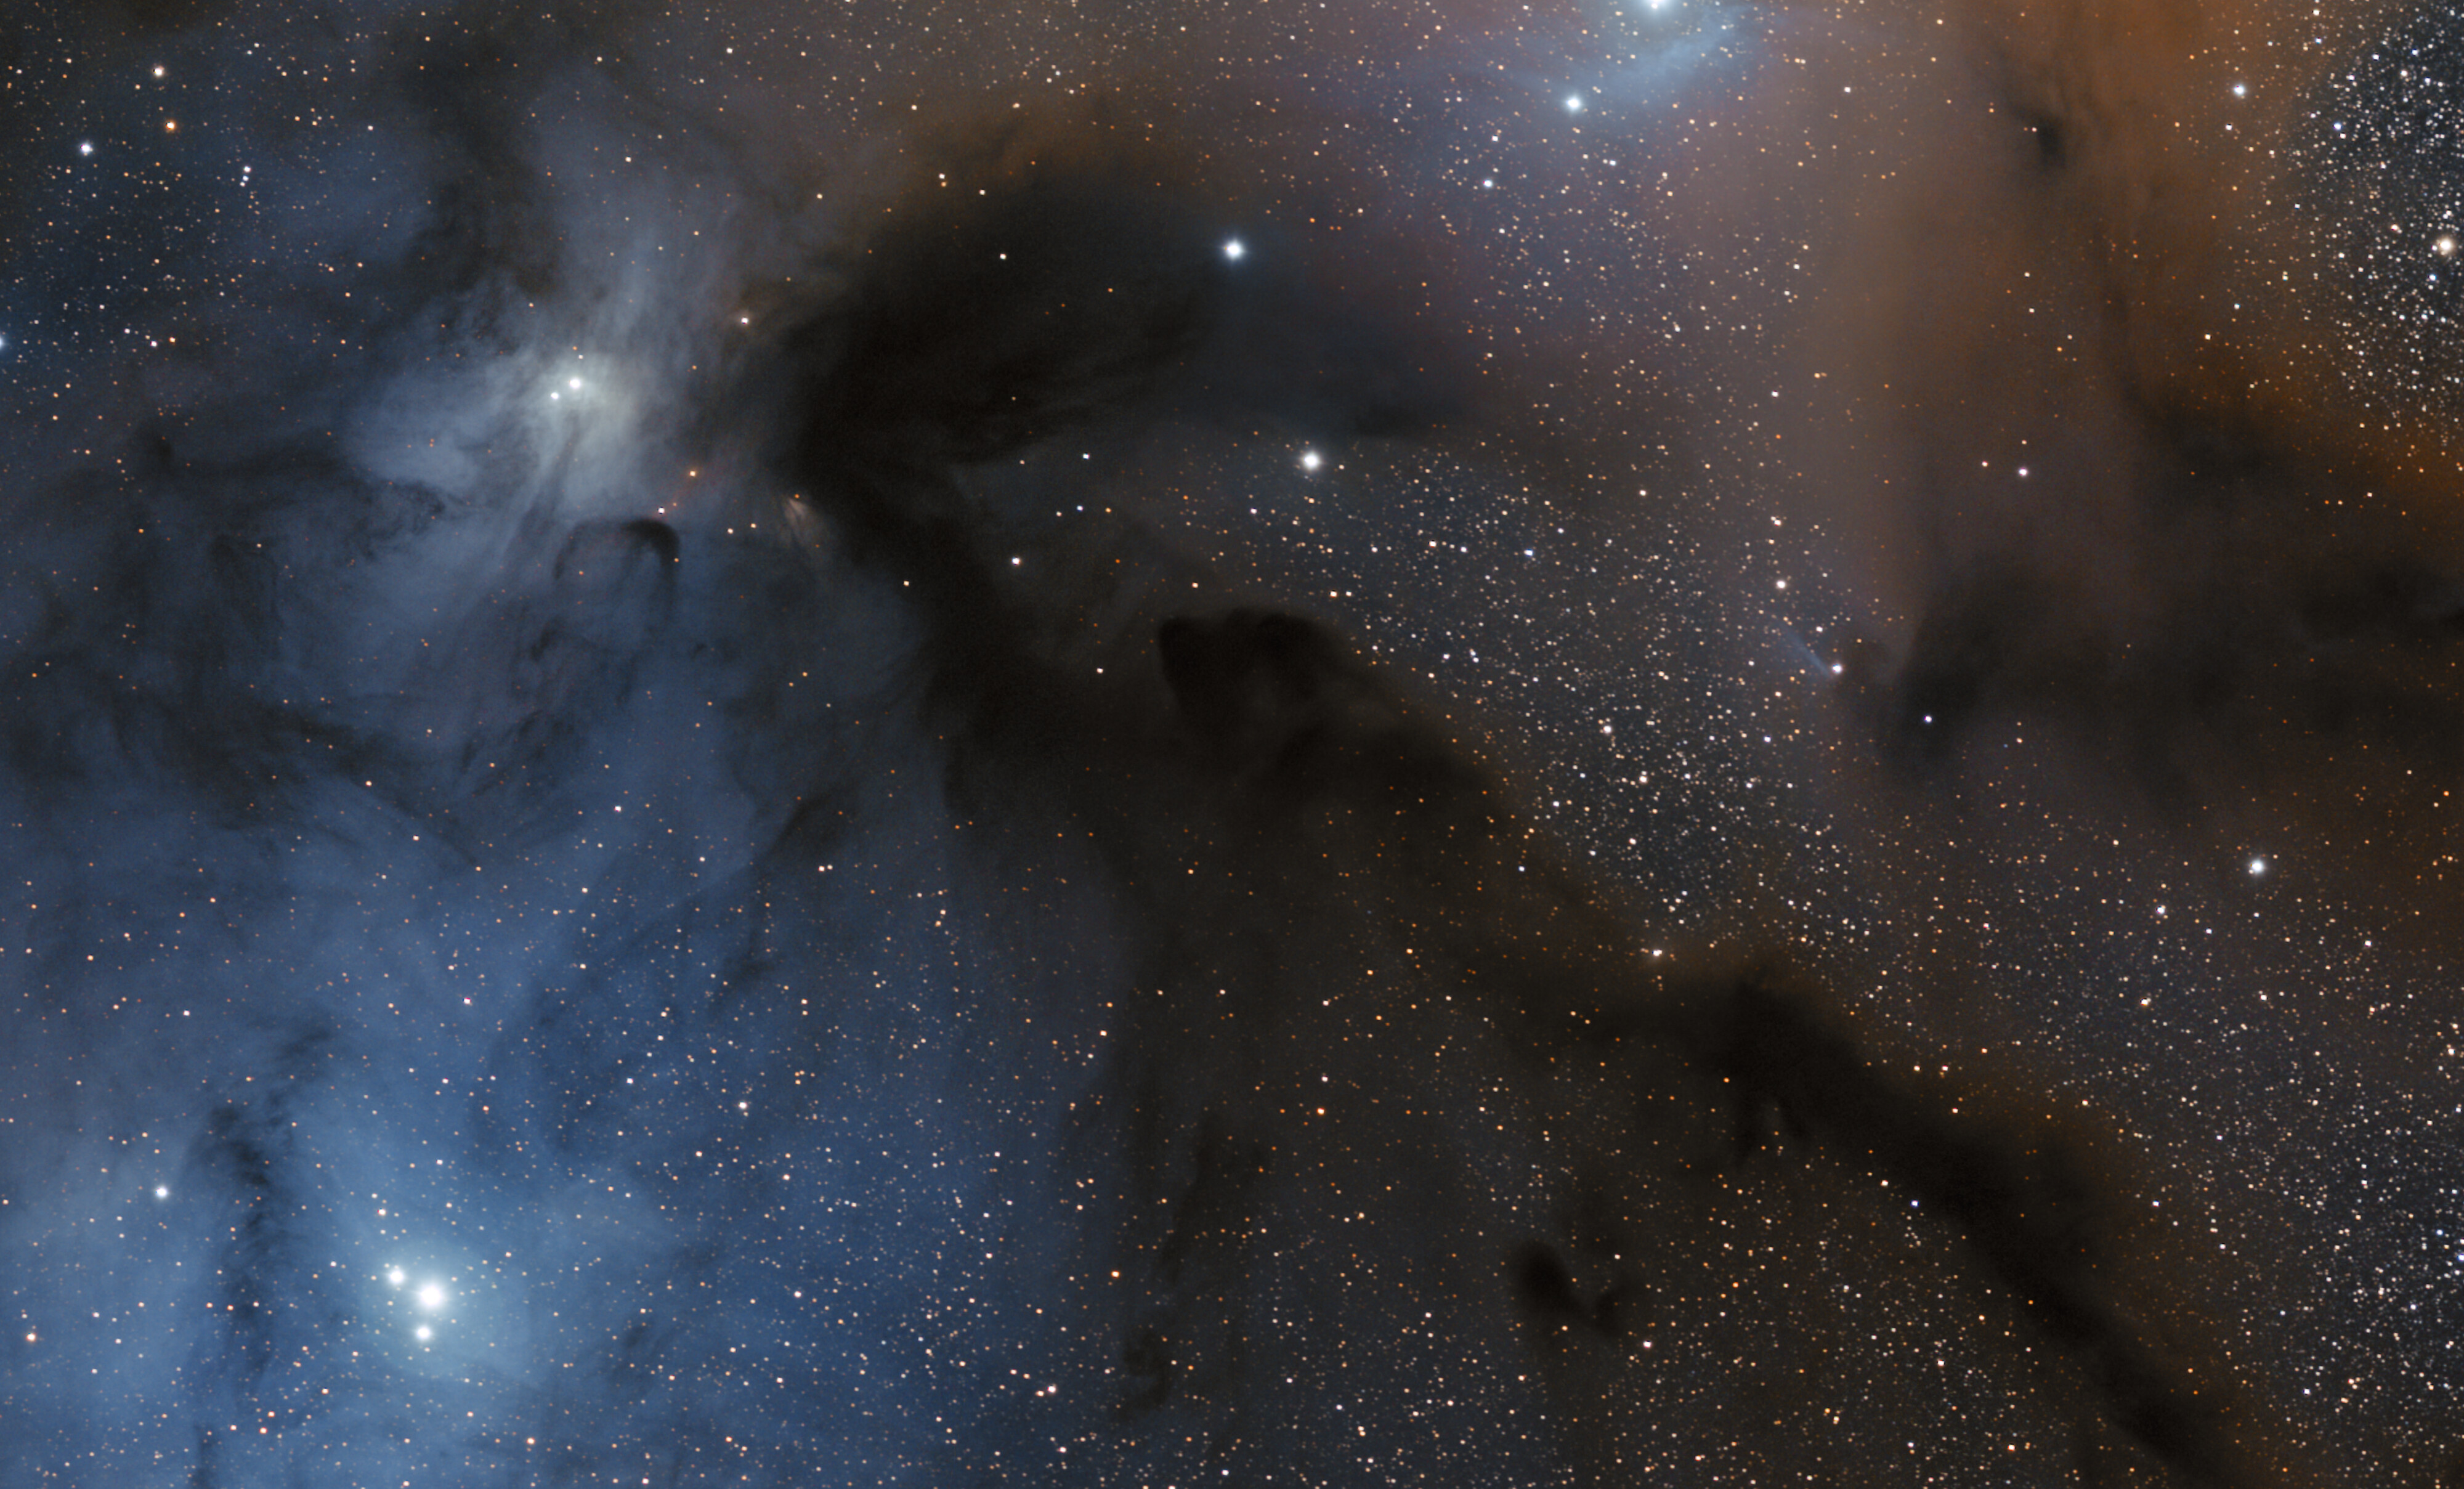

The L1688 region in visible light

This image shows the environment around the L1688 star-forming region in visible light. This area, located in the Ophiuchus constellation, features prominent dark lanes and glowing nebulae. This image was taken from ESO’s Paranal Observatory with a 10-cm Takahashi FSQ106Ed f/3.6 telescope and a SBIG STL CCD camera, as part of the Gigagalaxy Zoom project.

Credit: ESO/S. Guisard